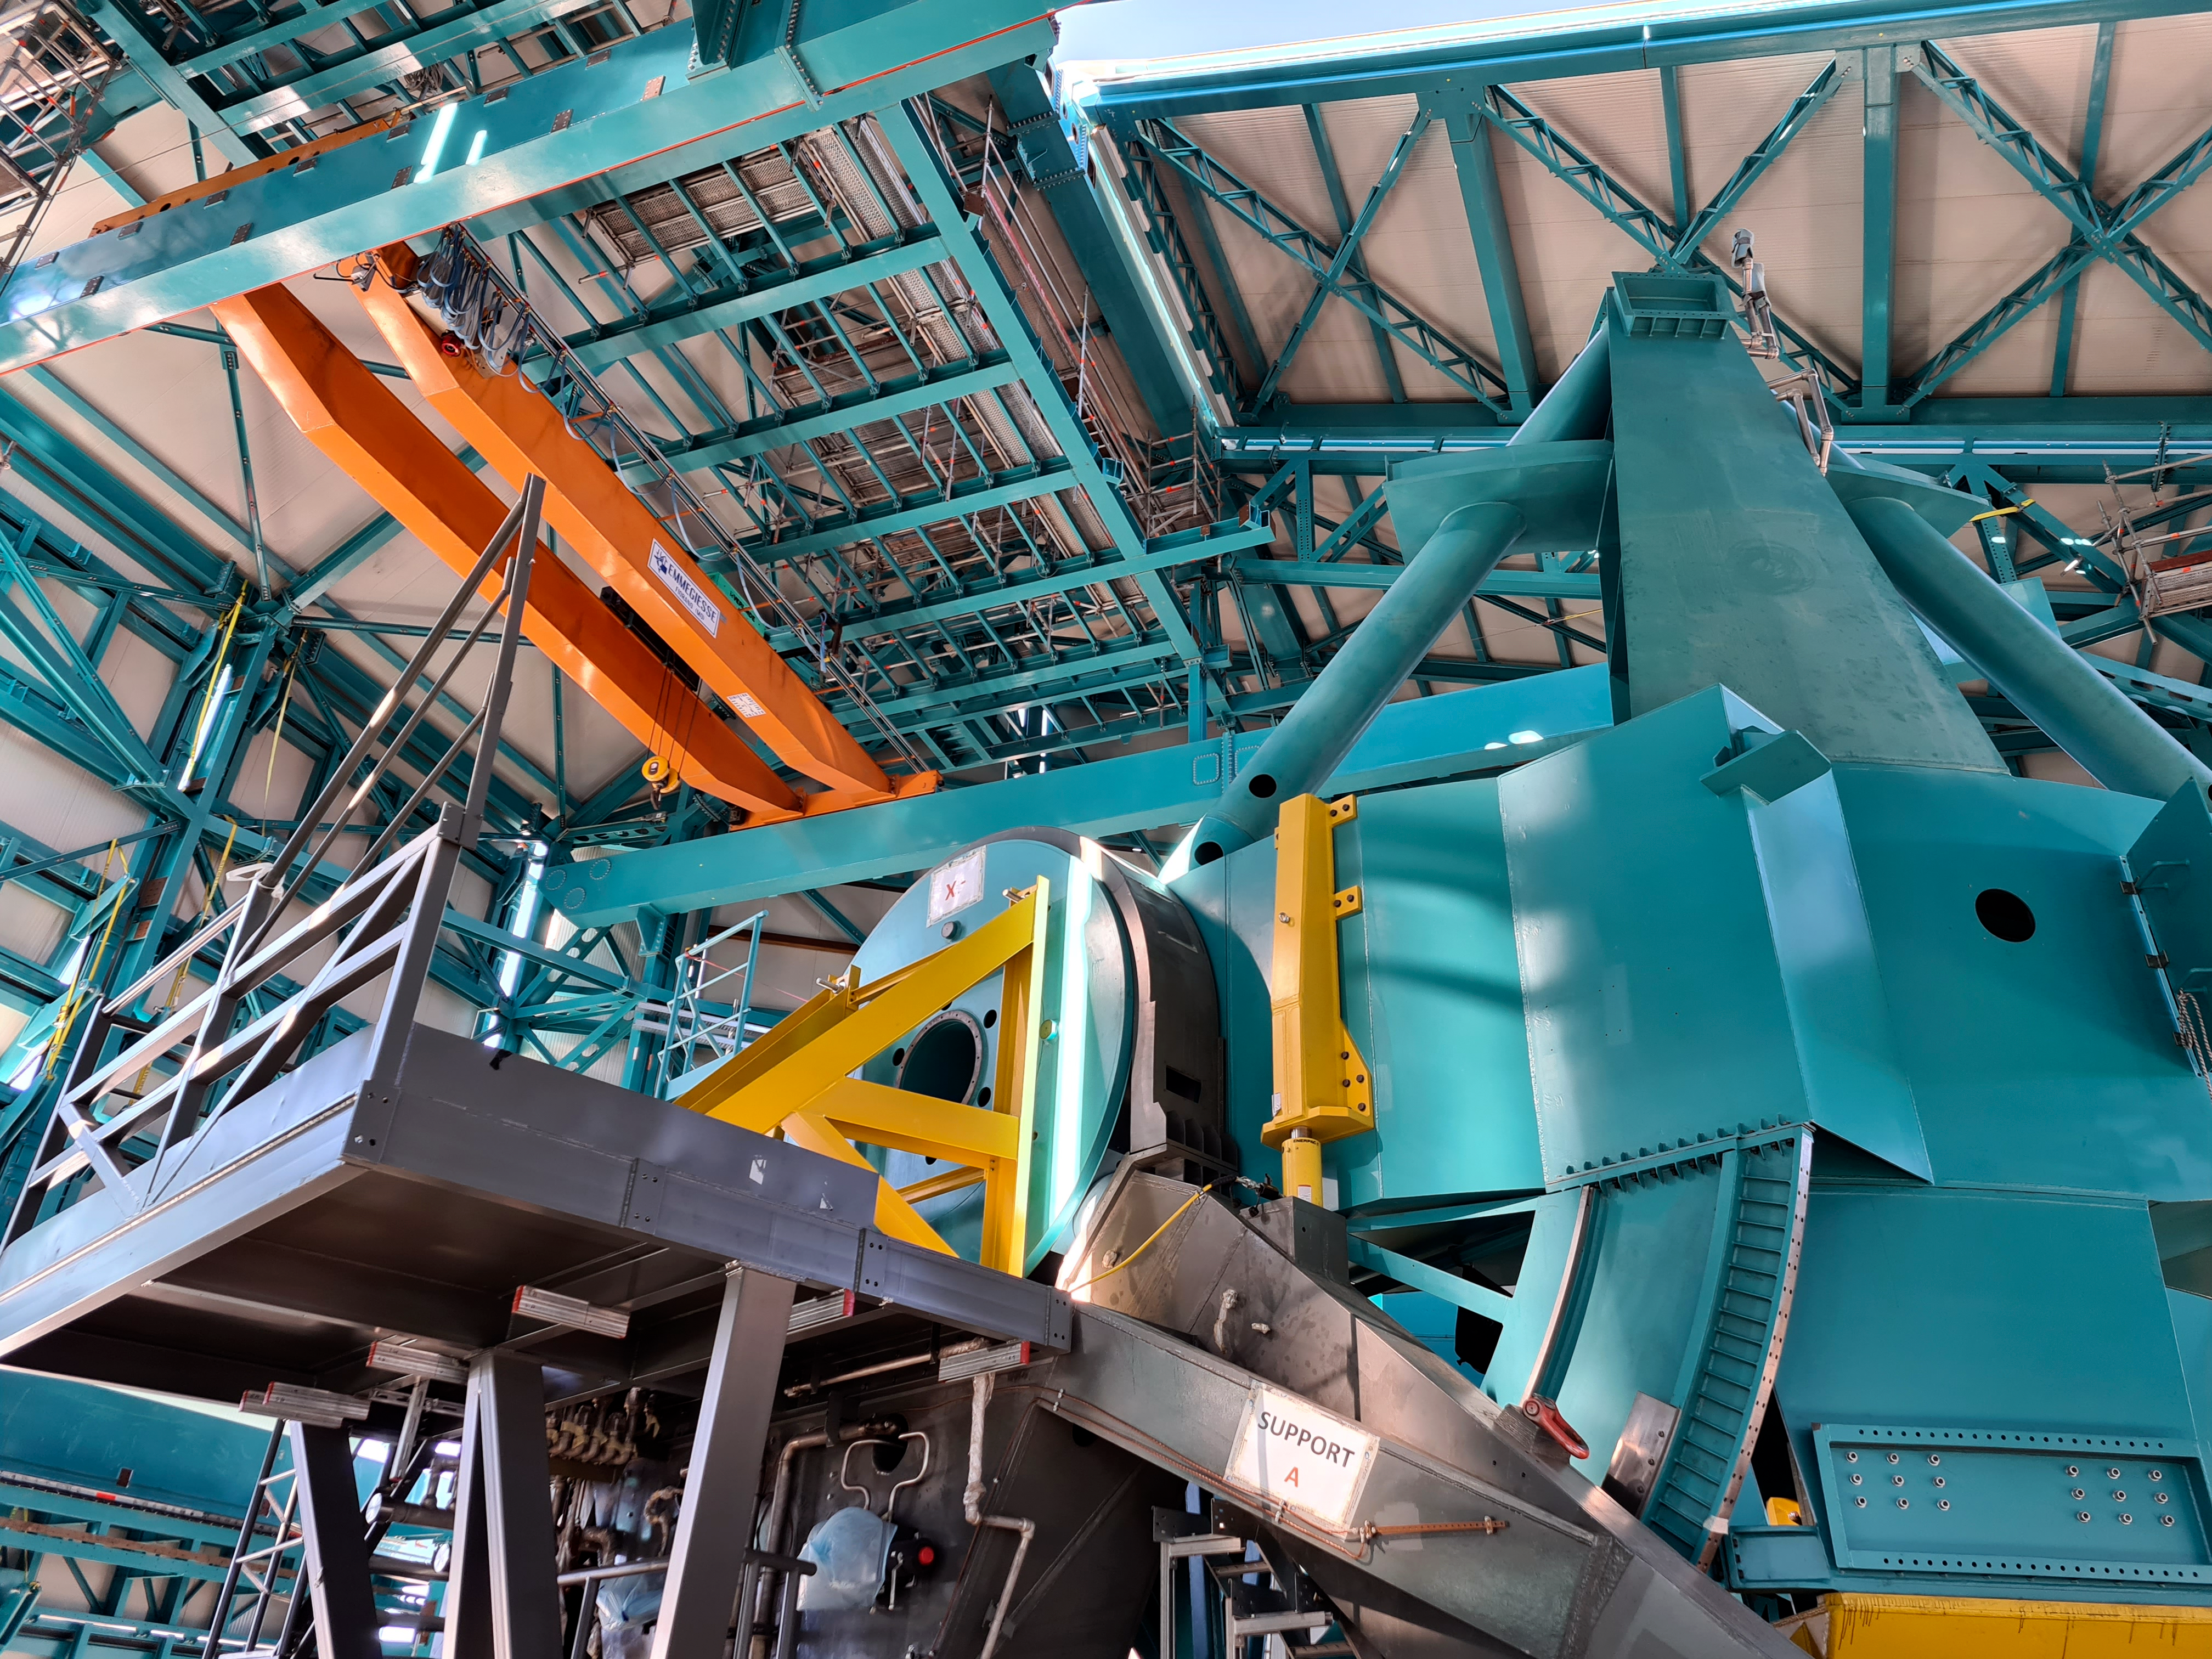

Rubin Observatory Dome

The full team (10 people) from the Telescope Mount Assembly (TMA) contractor UTE/Asturfeito is now working on the summit, and formal daily meetings are being held to coordinate TMA and Dome work. The top-end support piers have been installed on the base ring of the TMA using the dome assembly crane and the interior bridge crane. A 500-ton crane, as well as a 100-ton crane to assemble it and to stage materials, have also arrived on-site in preparation for completing the assembly of the large and heavy parts of the TMA, expected to culminate with the installation of the Top-End Assembly (TEA) during the week of February 22nd. The TEA, now with the M2 Hexapod and surrogate mass incorporated, is in final preparation for installation at the 3rd level of the Summit Facility.

Credit: Rubin Obs/NSF/AURA